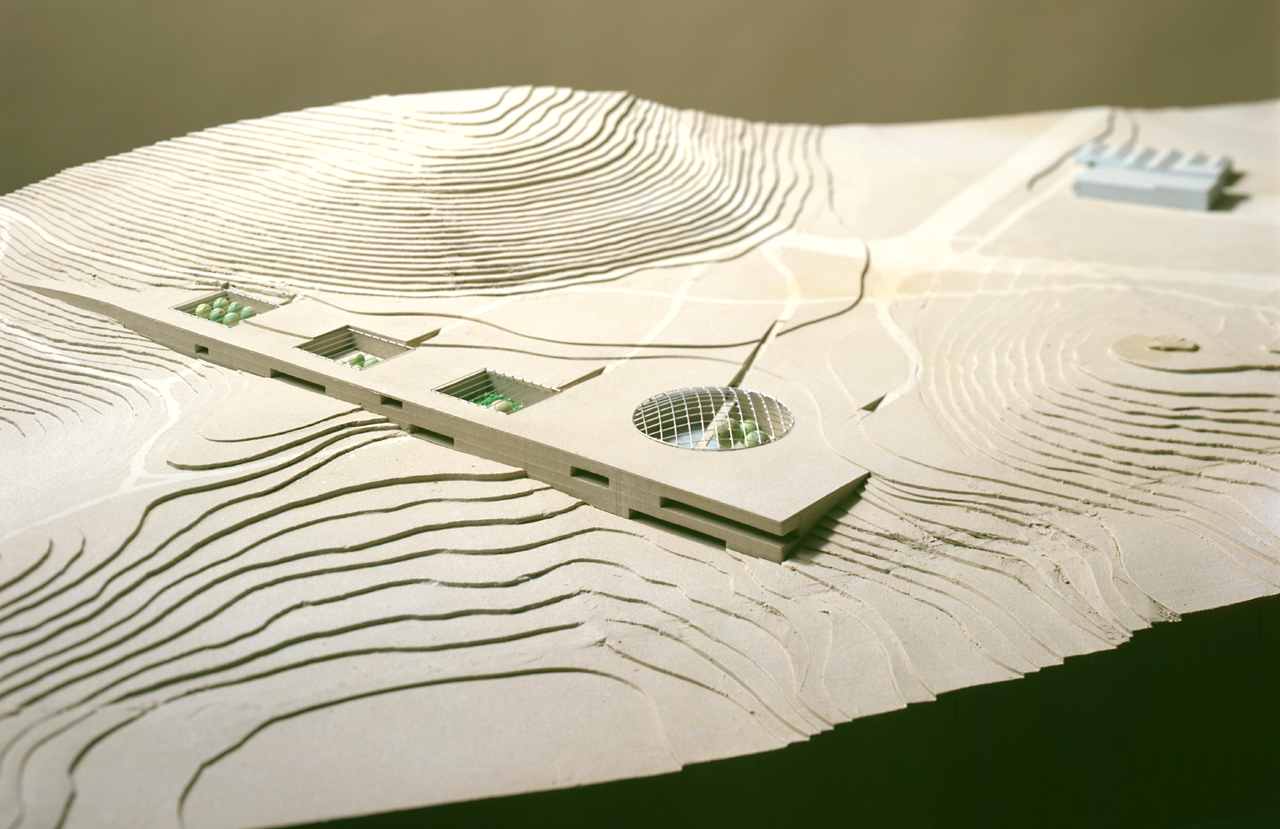

Architect's model of the Paranal Complex

Photo of the architect's model of the Paranal Residencia and Offices. The building is fully integrated into the landscape. Its south and western facades emerge from the ground, providing a view from the bedrooms, offices and restaurant towards the Pacific Ocean.

Credit: ESO